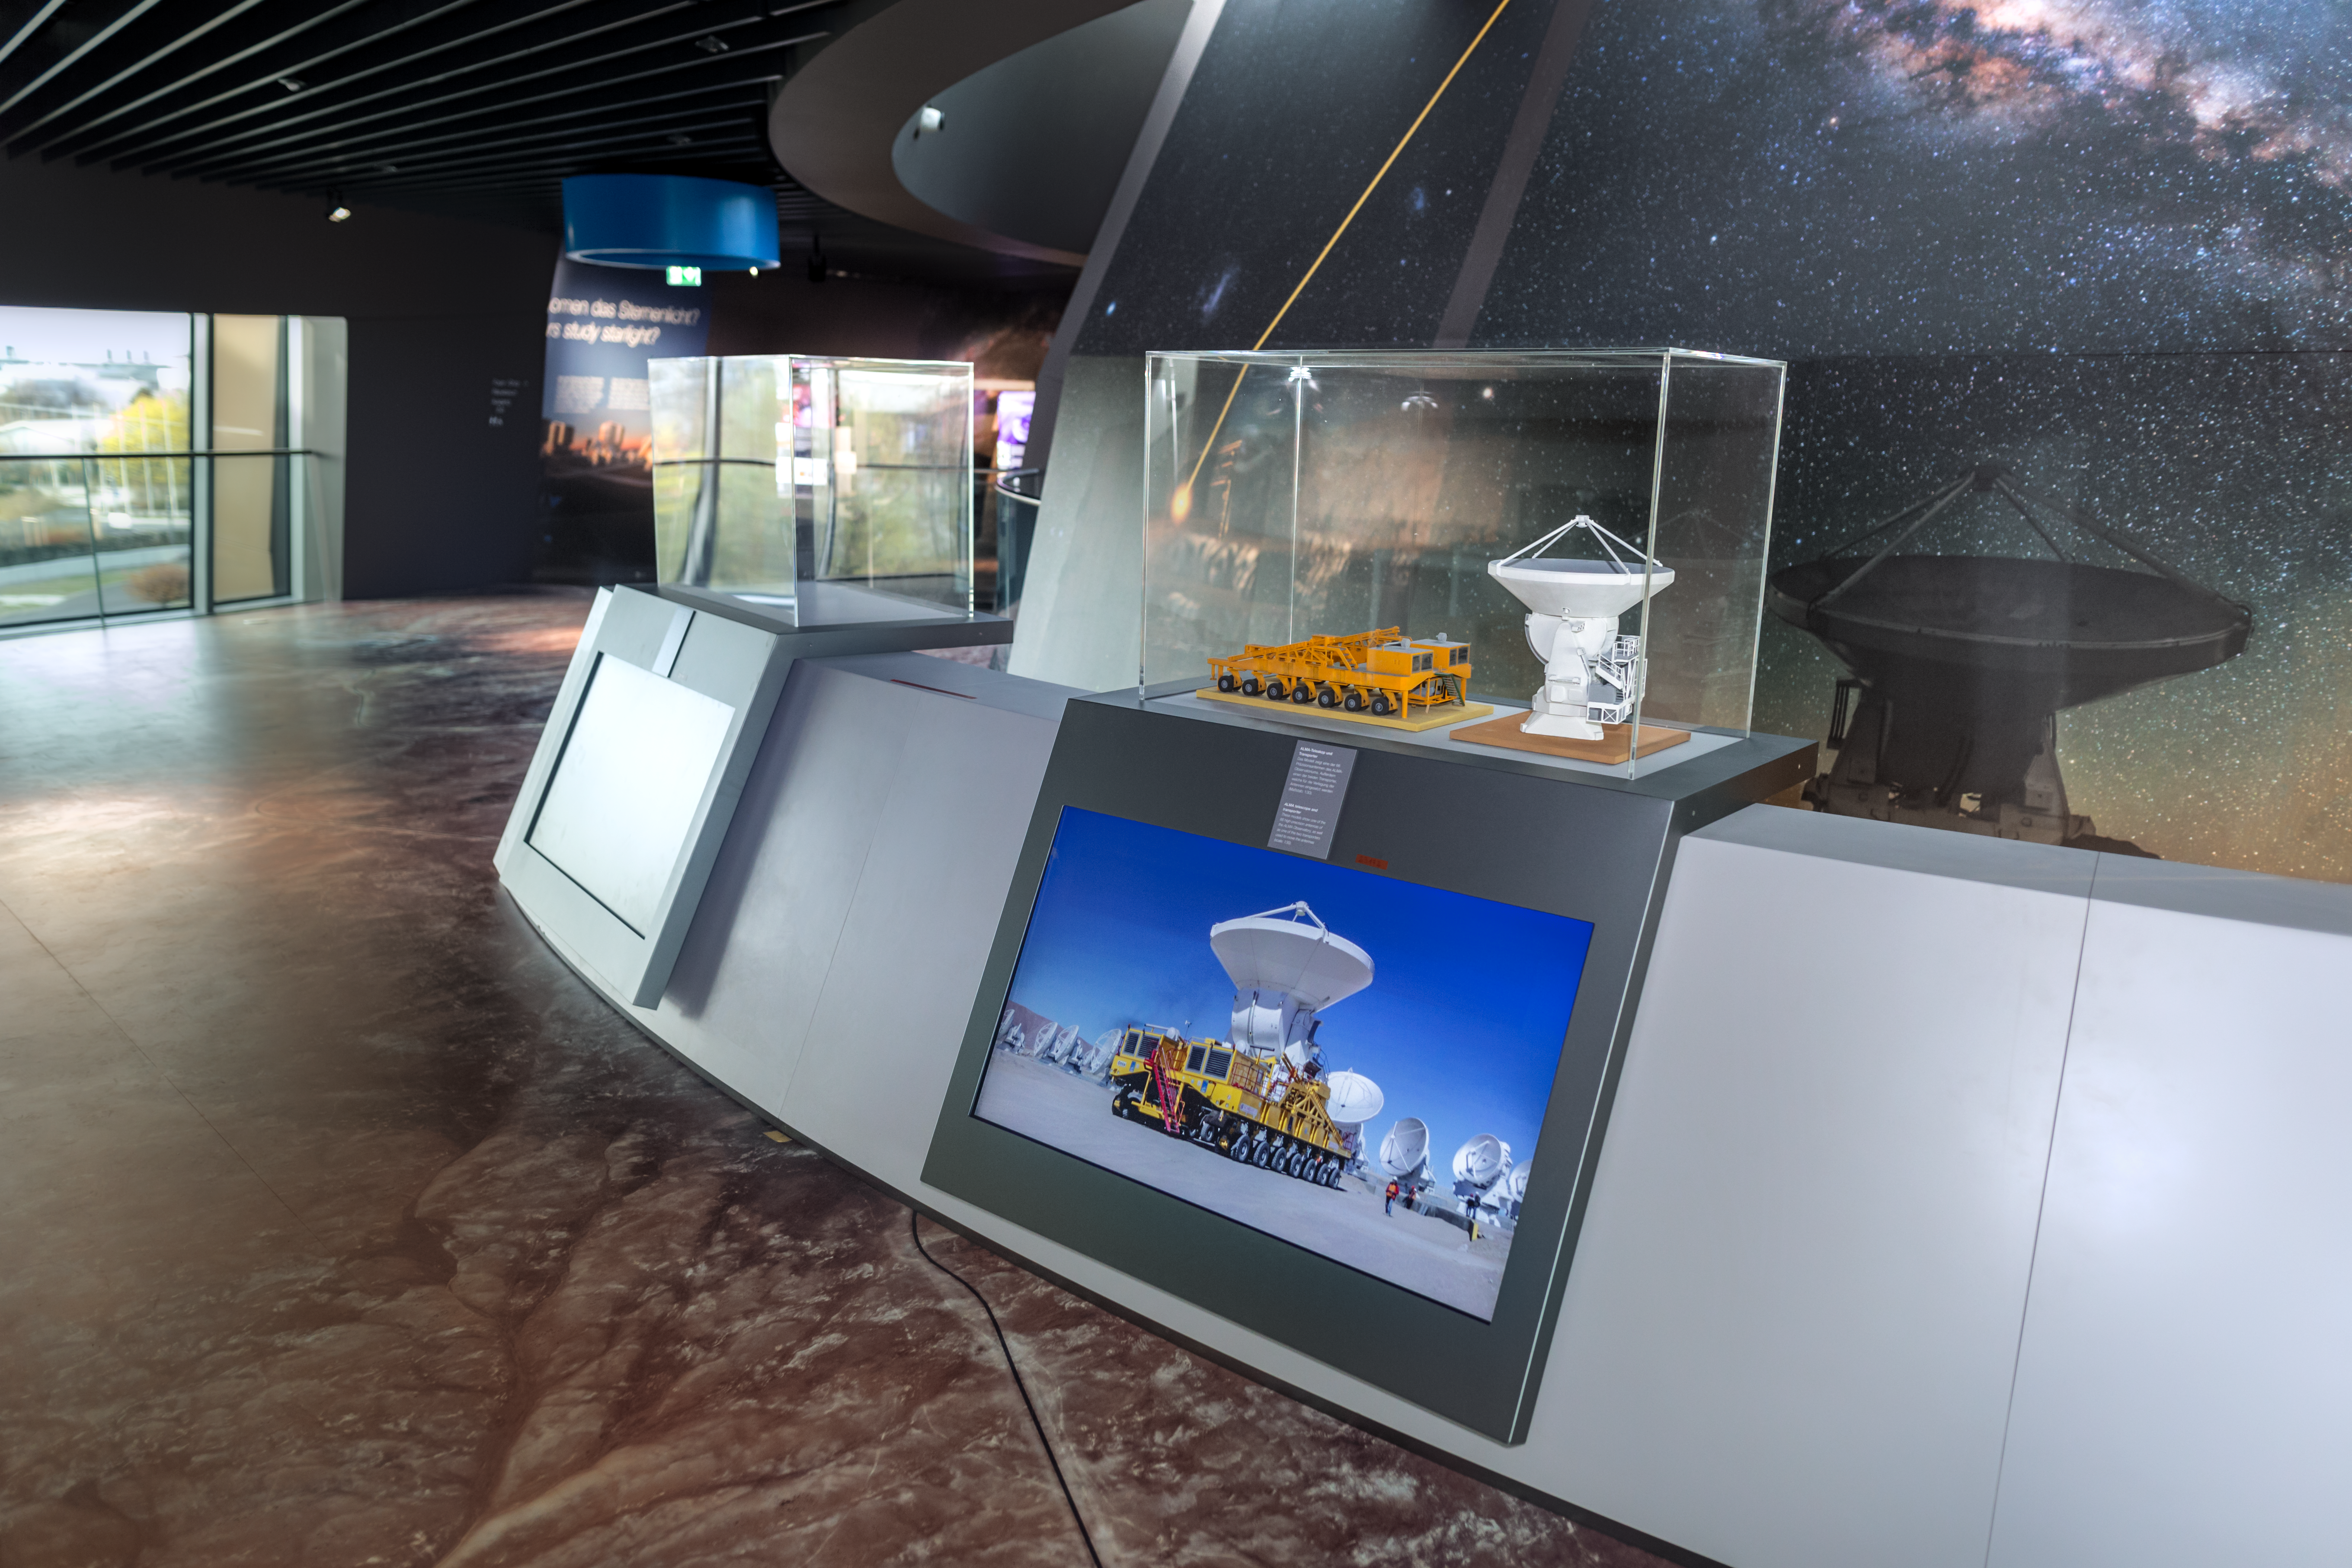

ALMA replica model on display

A replica model of one of ALMA's (Atacama Large Millimeter/submillimeter Array) antennas and one of the transporters is displayed in the ESO Supernova Planetarium & Visitor Centre. The real antennae are 12-metres in diameter and 54 of them, along with 12 smaller 7-metre diameter antennae make up ALMA.

The exhibition The Living Universe covers the topic of life in the Universe in the broadest sense. It connects visitors with topics that can seem very distant and abstract by focusing on the human–Universe connection, general astronomy, life in the Universe, and how we observe the Universe using ESO facilities.

Credit: ESO